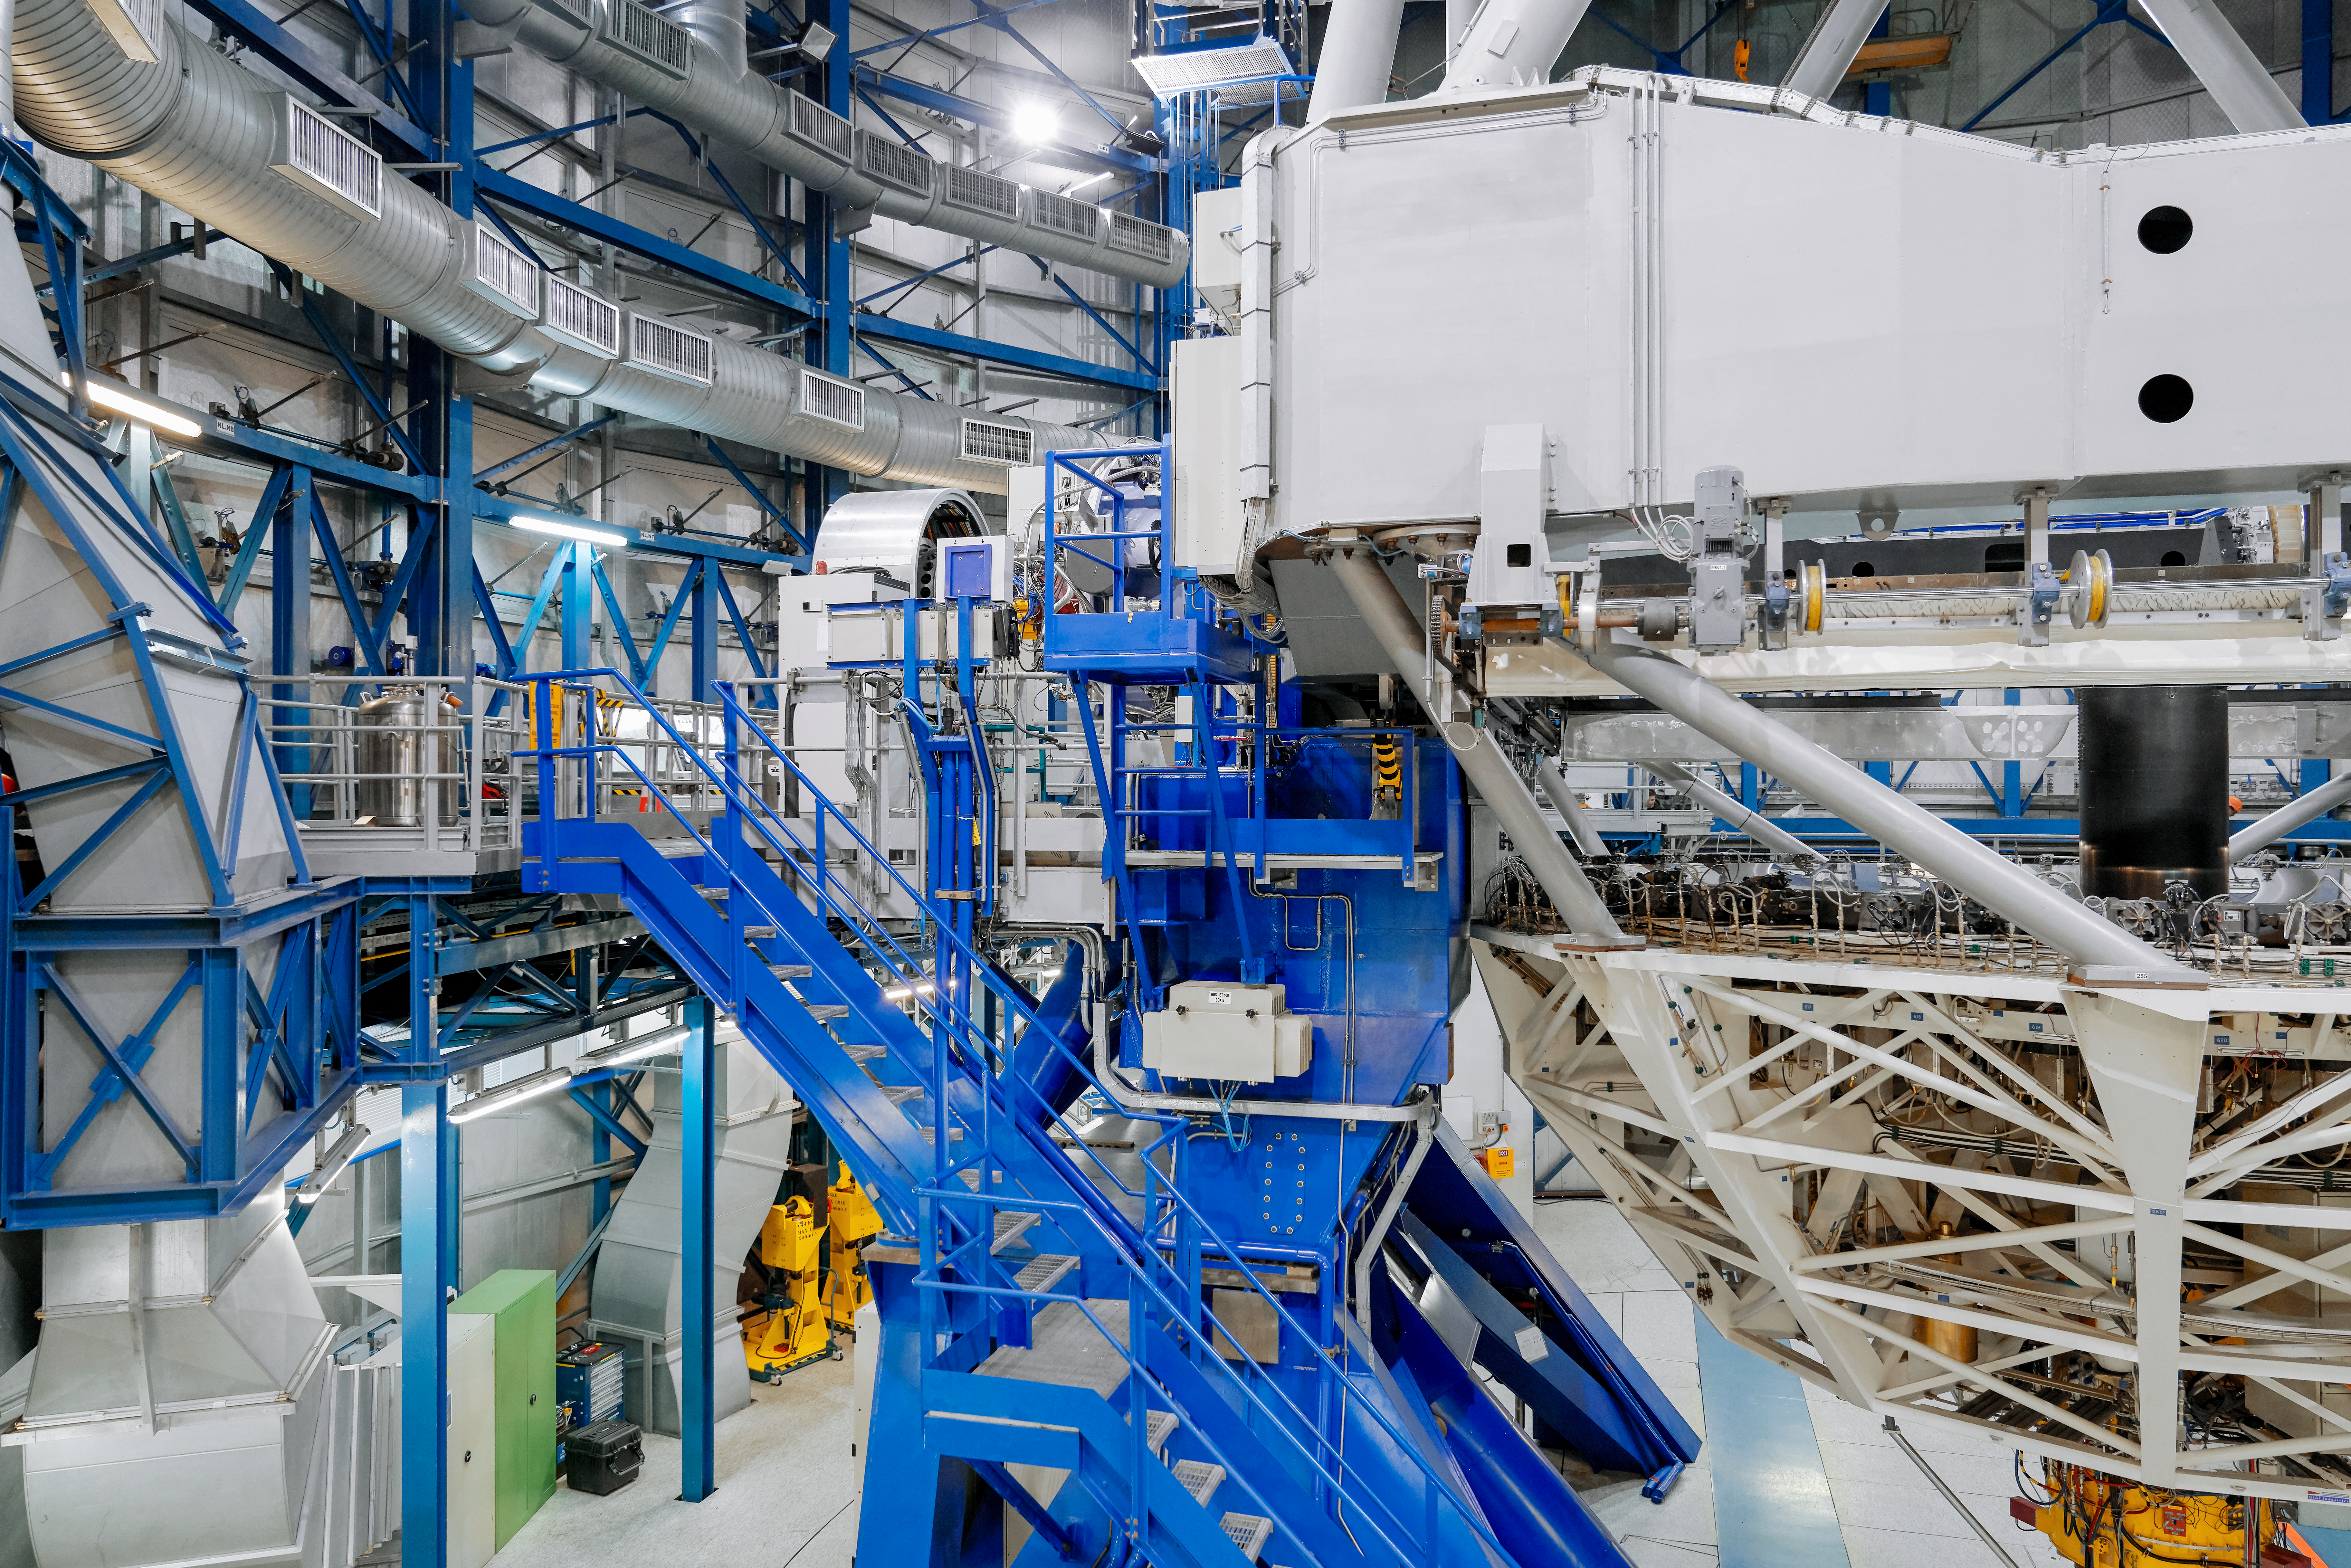

Interior of Unit Telescope

The interior of dome for one of the VLT's four Unit Telescopes, showing the hidden complexity inside.

Credit: Luxy Images/ESO